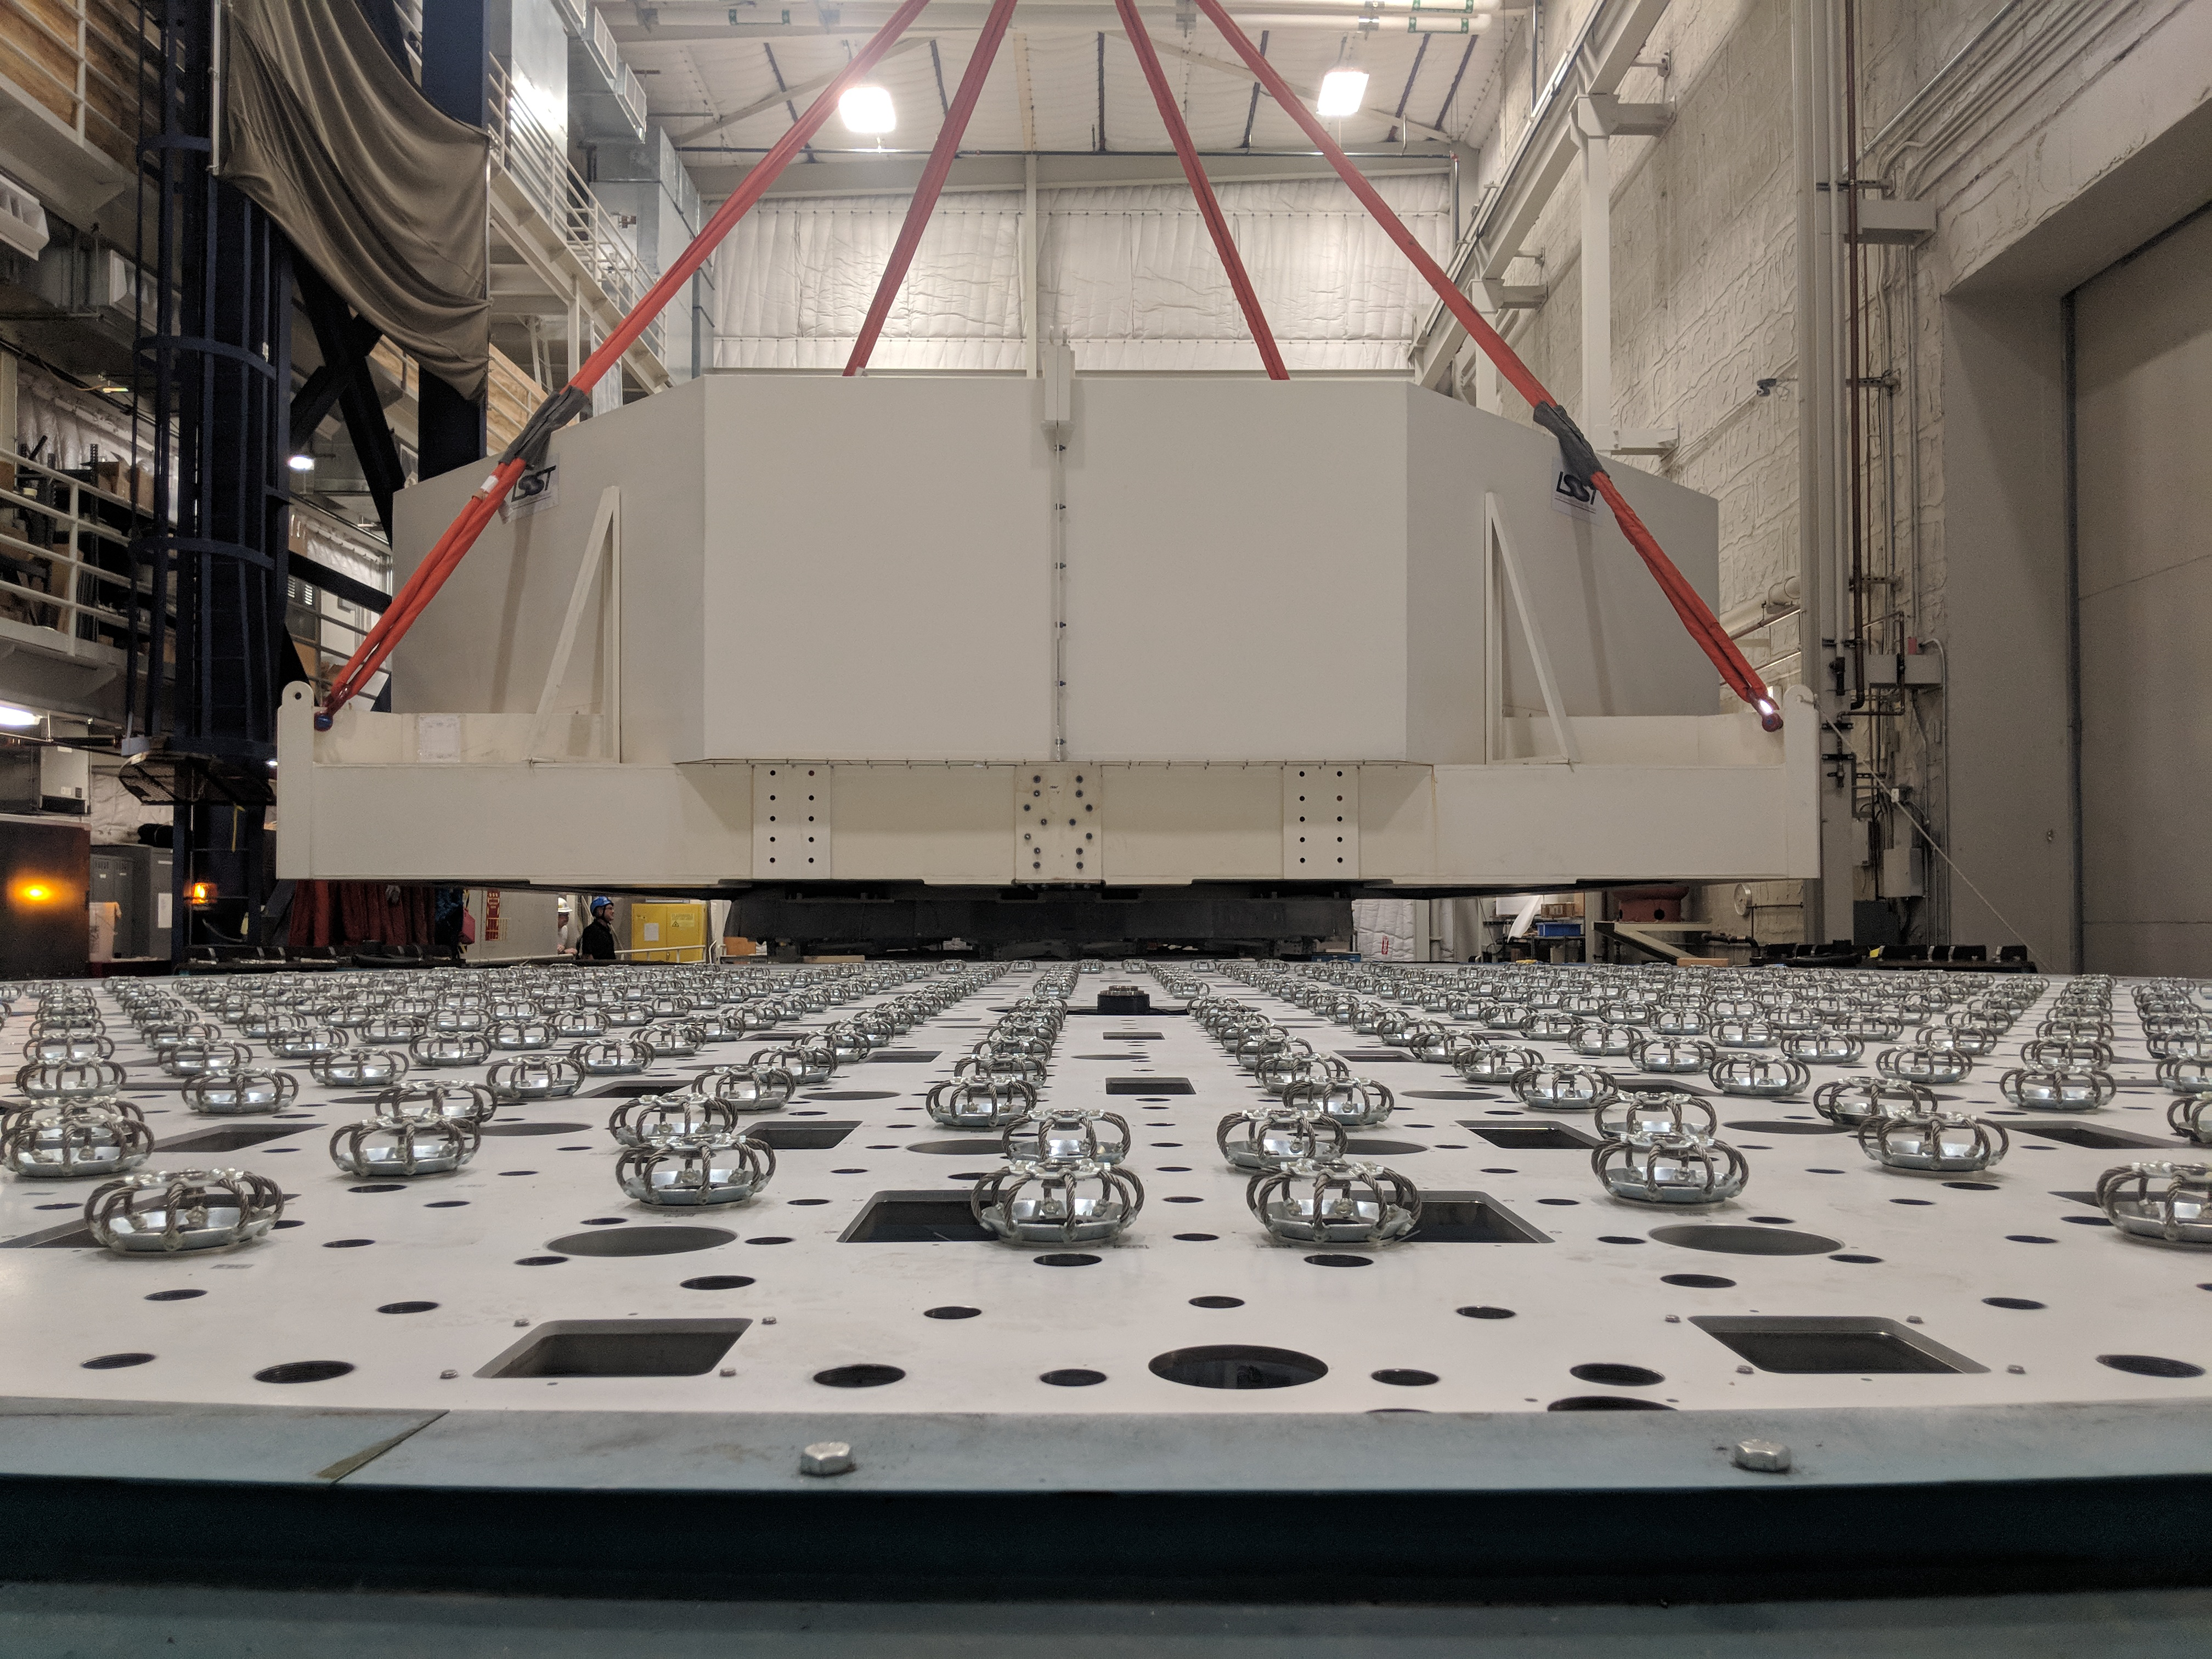

M1M3 Move

On October 18, 2018, the M1M3 Mirror was moved to the Richard F. Caris Mirror Lab on a Precision Heavy Haul truck. The Mirror had been in storage in hangar at Million Air since its fabrication, which was completed in 2015. Now that both the Cell and the Mirror are in the Lab, the next step is the installation of the Mirror onto the M1M3 Cell using the vacuum lifter. In this photo the Mirror, in its protective container, is suspended next to the Mirror Cell.

Credit: Rubin Observatory/NSF/AURA